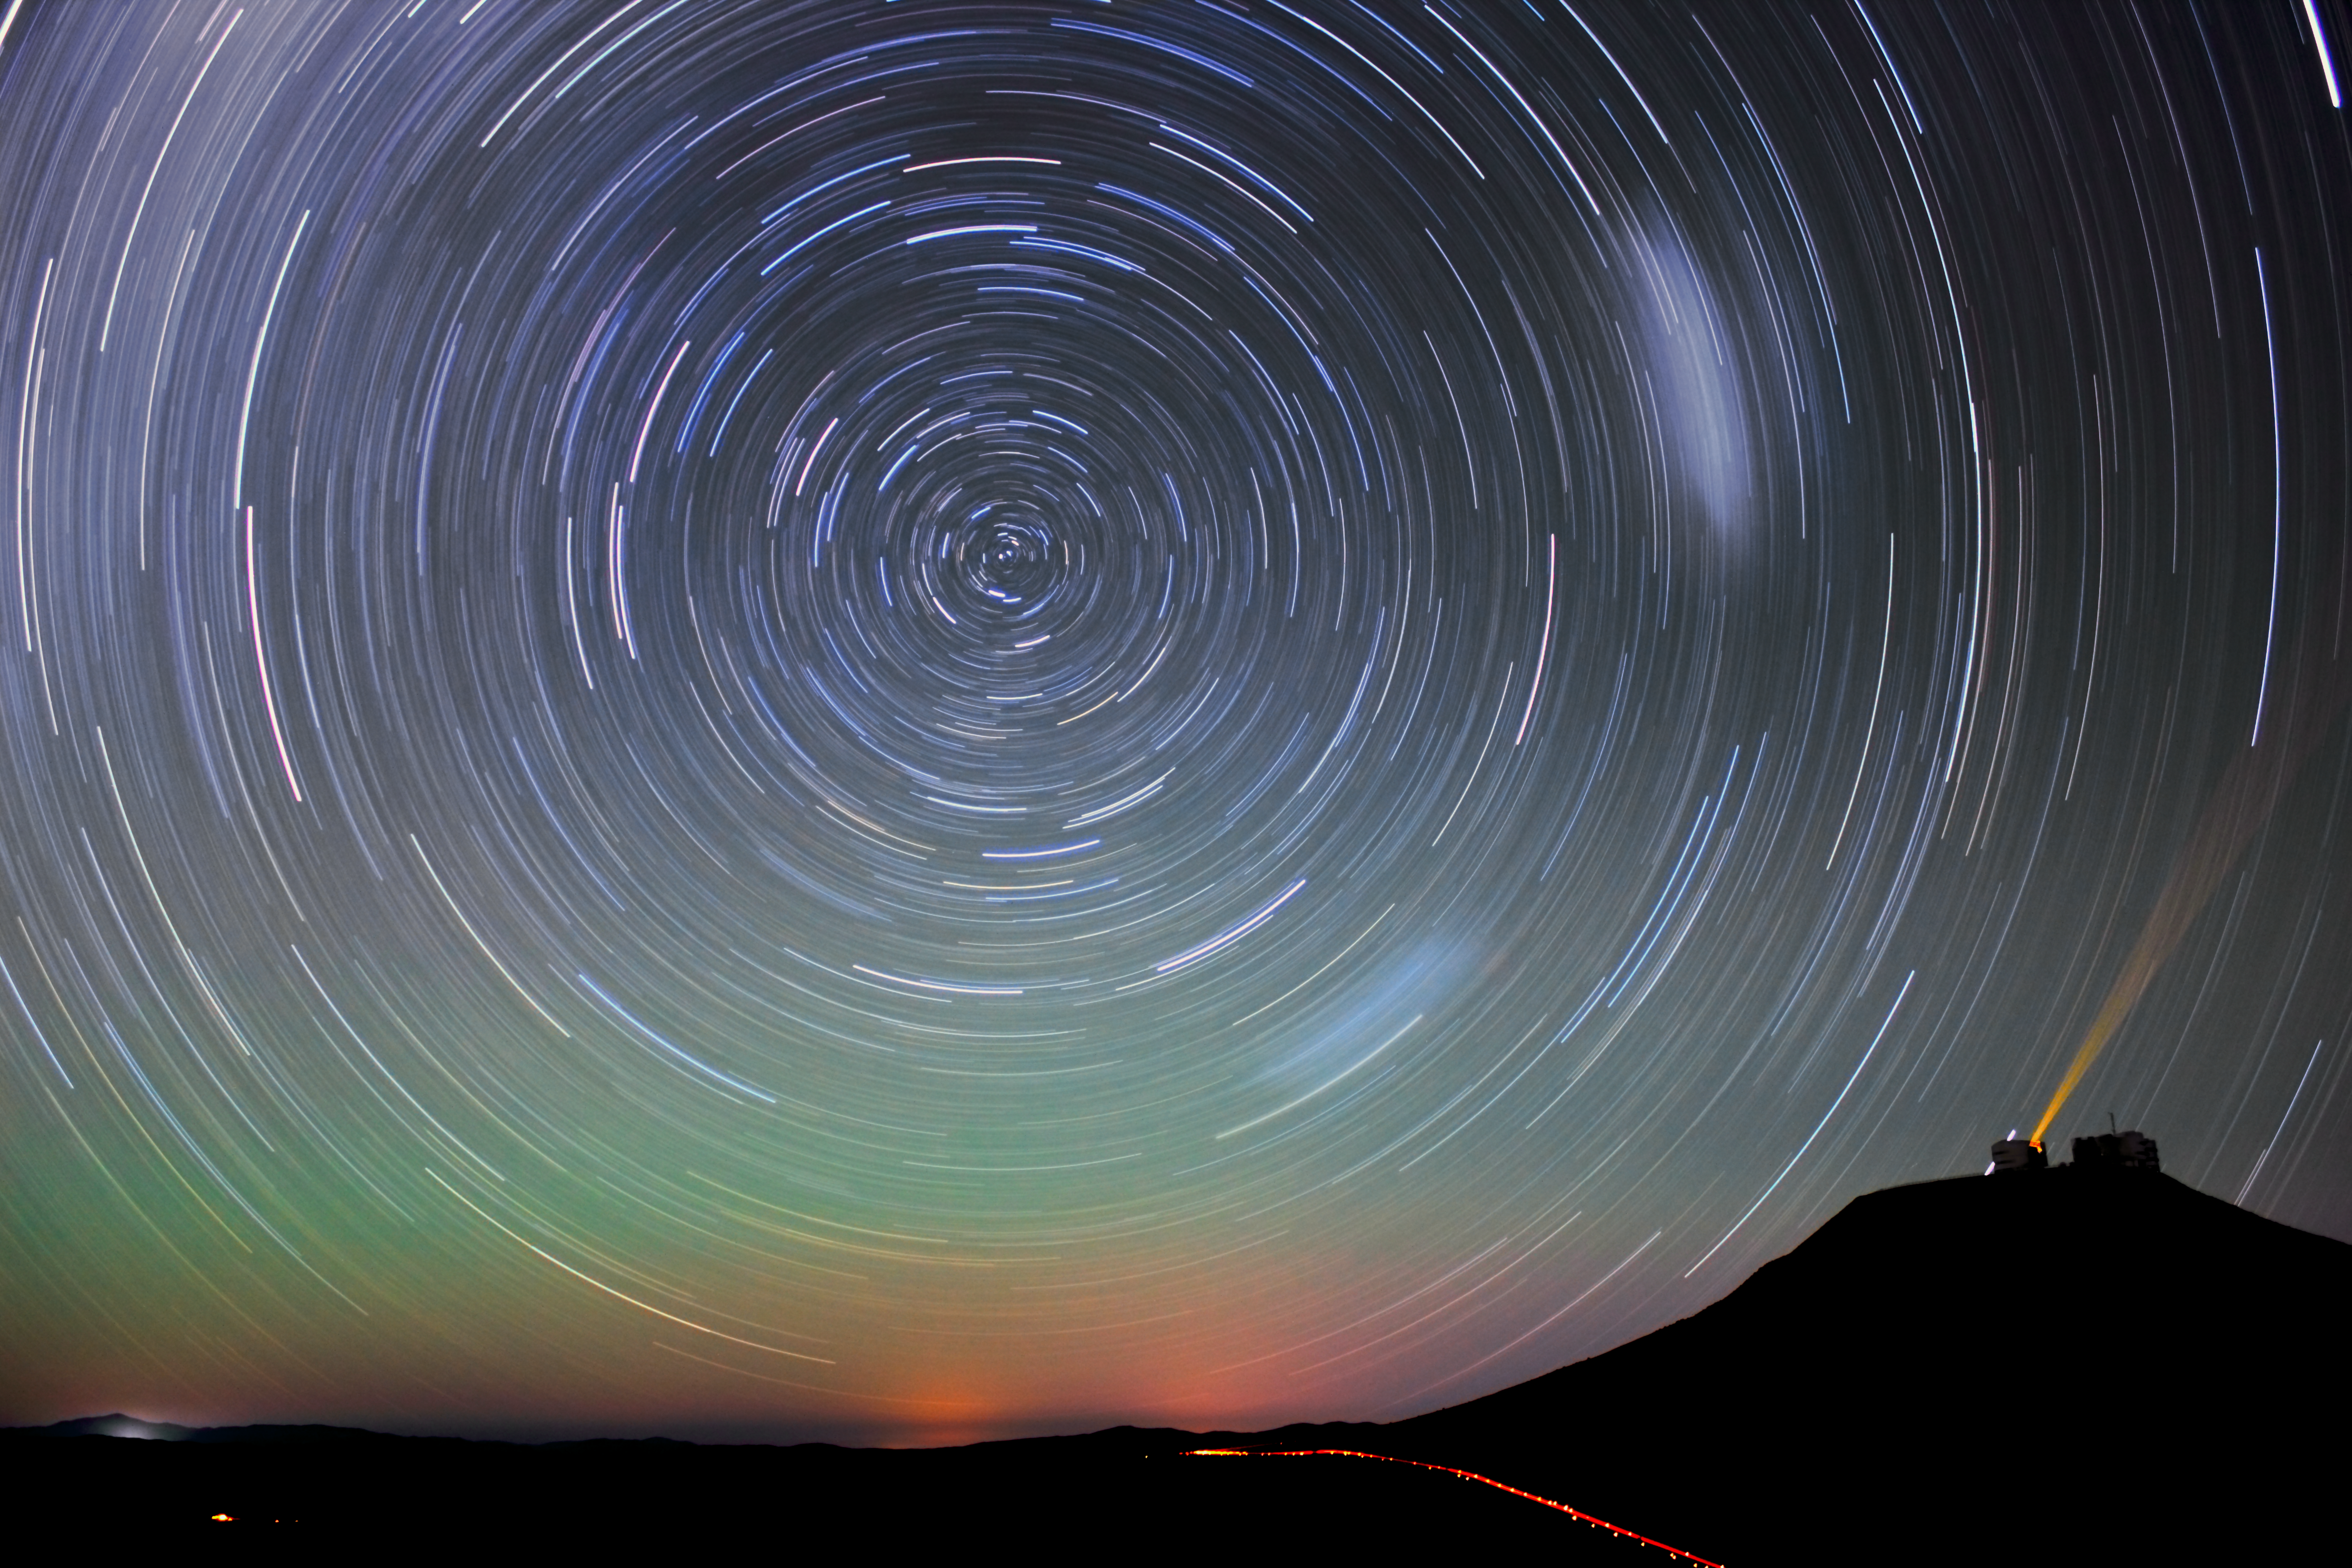

Night sky at Paranal

This long exposure image shows the star trails over the Paranal Observatory, which is visible on the mountain on the right side. The orange light reaching from one of the telescopes up into the night sky is a laser, used to measure the turbulences of the atmosphere. Due to the long exposure also the laser changed from a thin line, to a long fan.

Up in the night sky two elongated, cloud-like objects are visible. These are the Small and the Large Magellanic Clouds, dwarf galaxies surrounding our Milky Way.

Credit: D. Gadotti/ESO